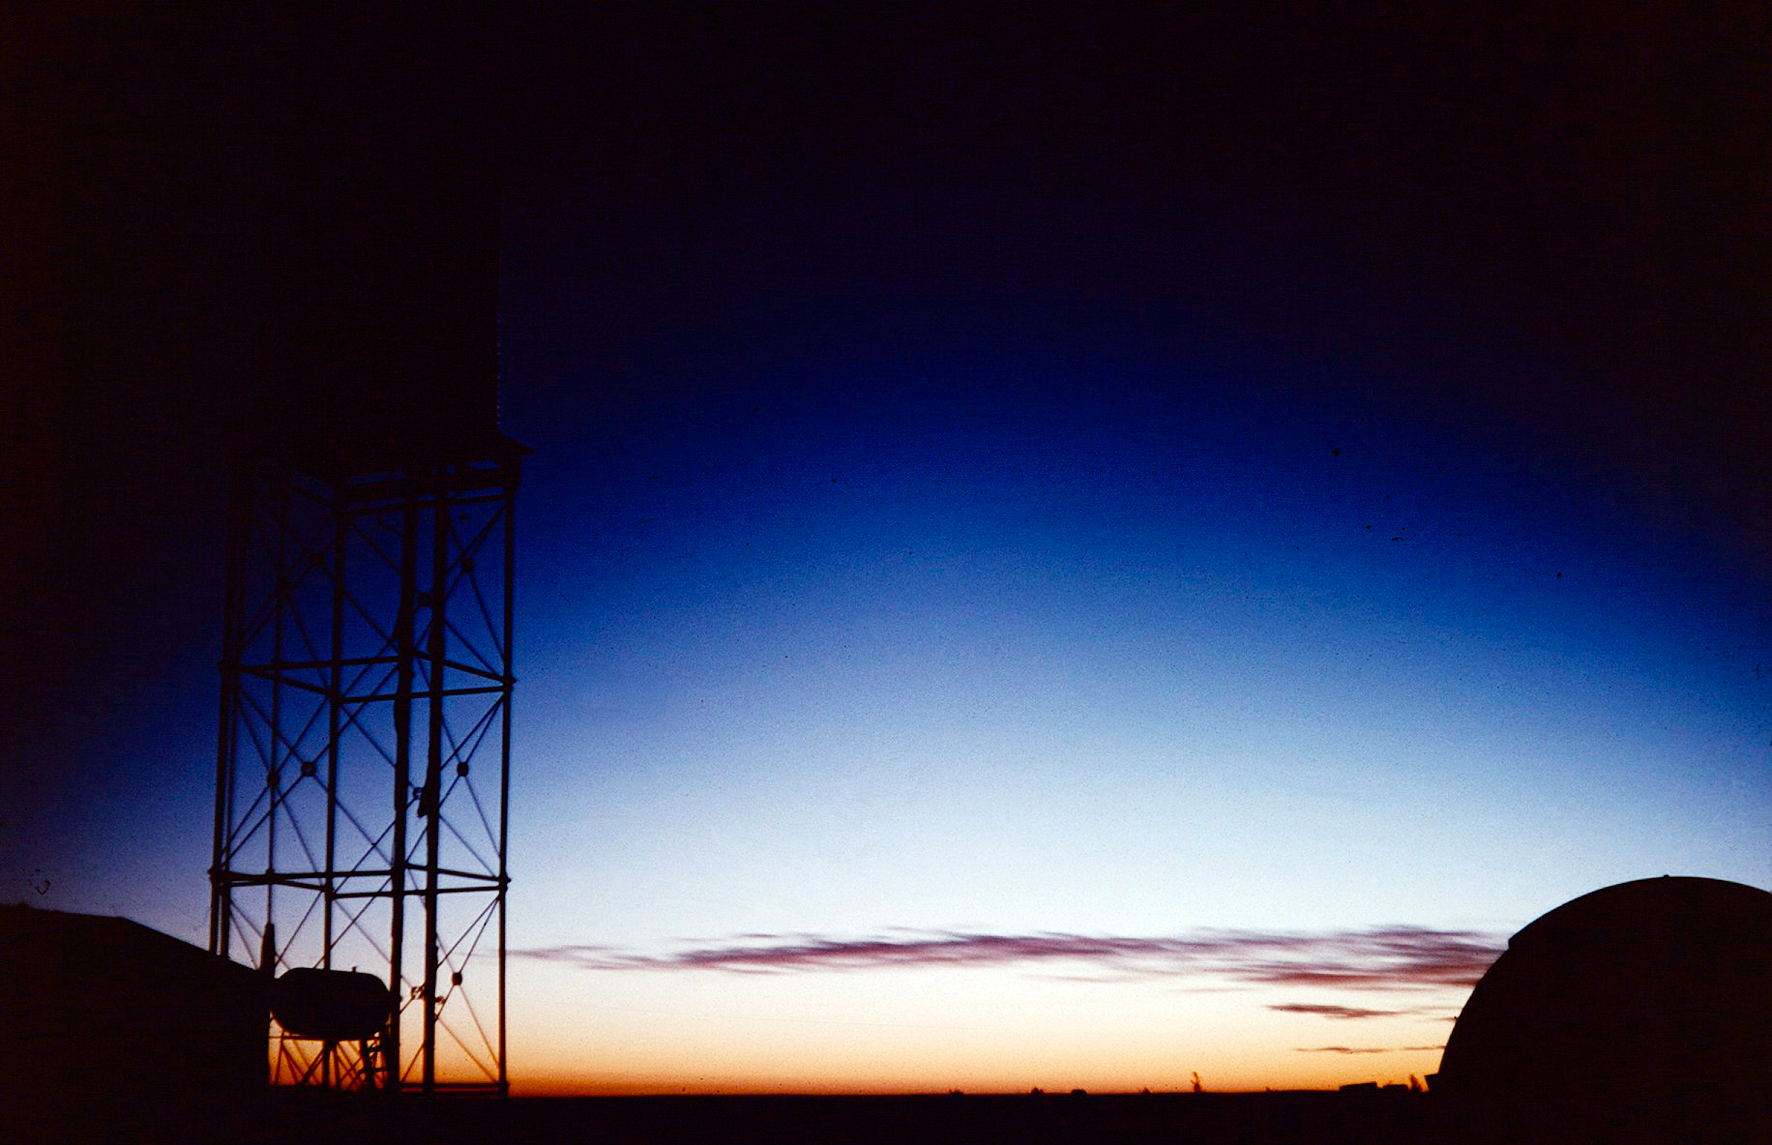

Sunset or sunrise?

Image from the Seekoegat observing site in South Africa from ESO’s testing expedition in the early 1960s.

Credit: ESO/J.Doornenbal